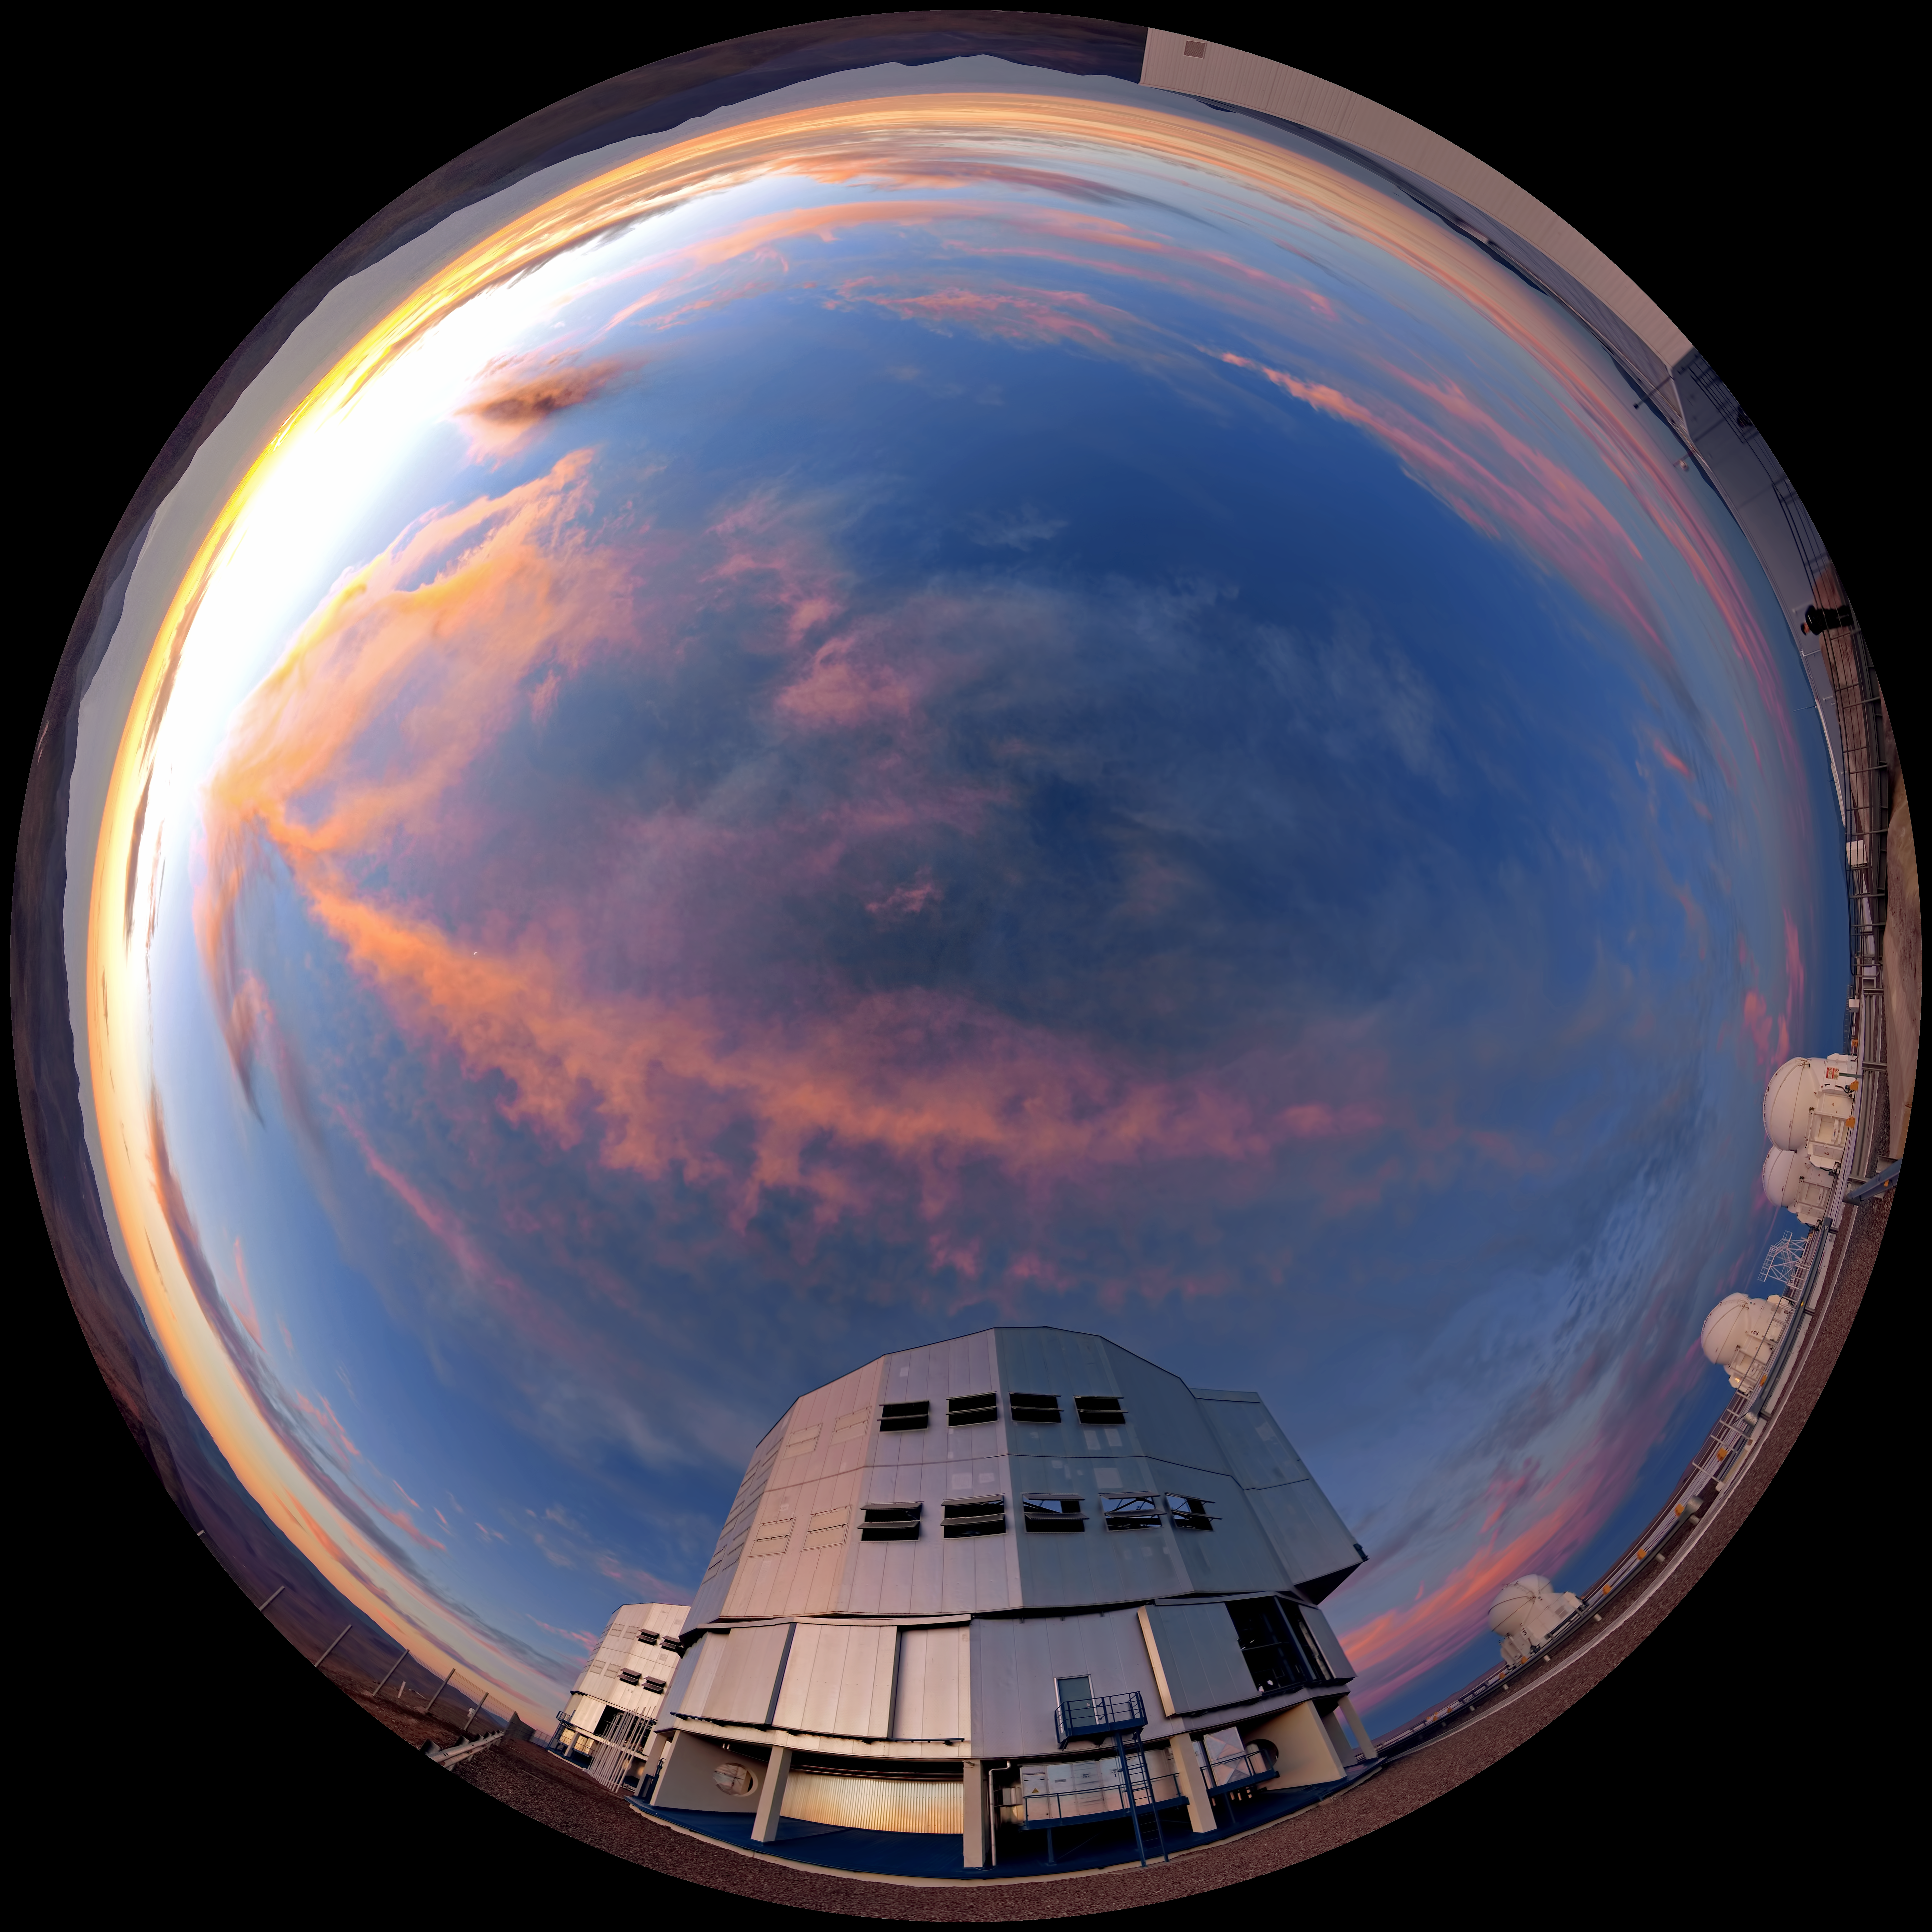

Fulldome view of Paranal at sunset

360 degree panorama view of Paranal at sunset with a rare display of clouds.

Credit: ESO/R. Wesson